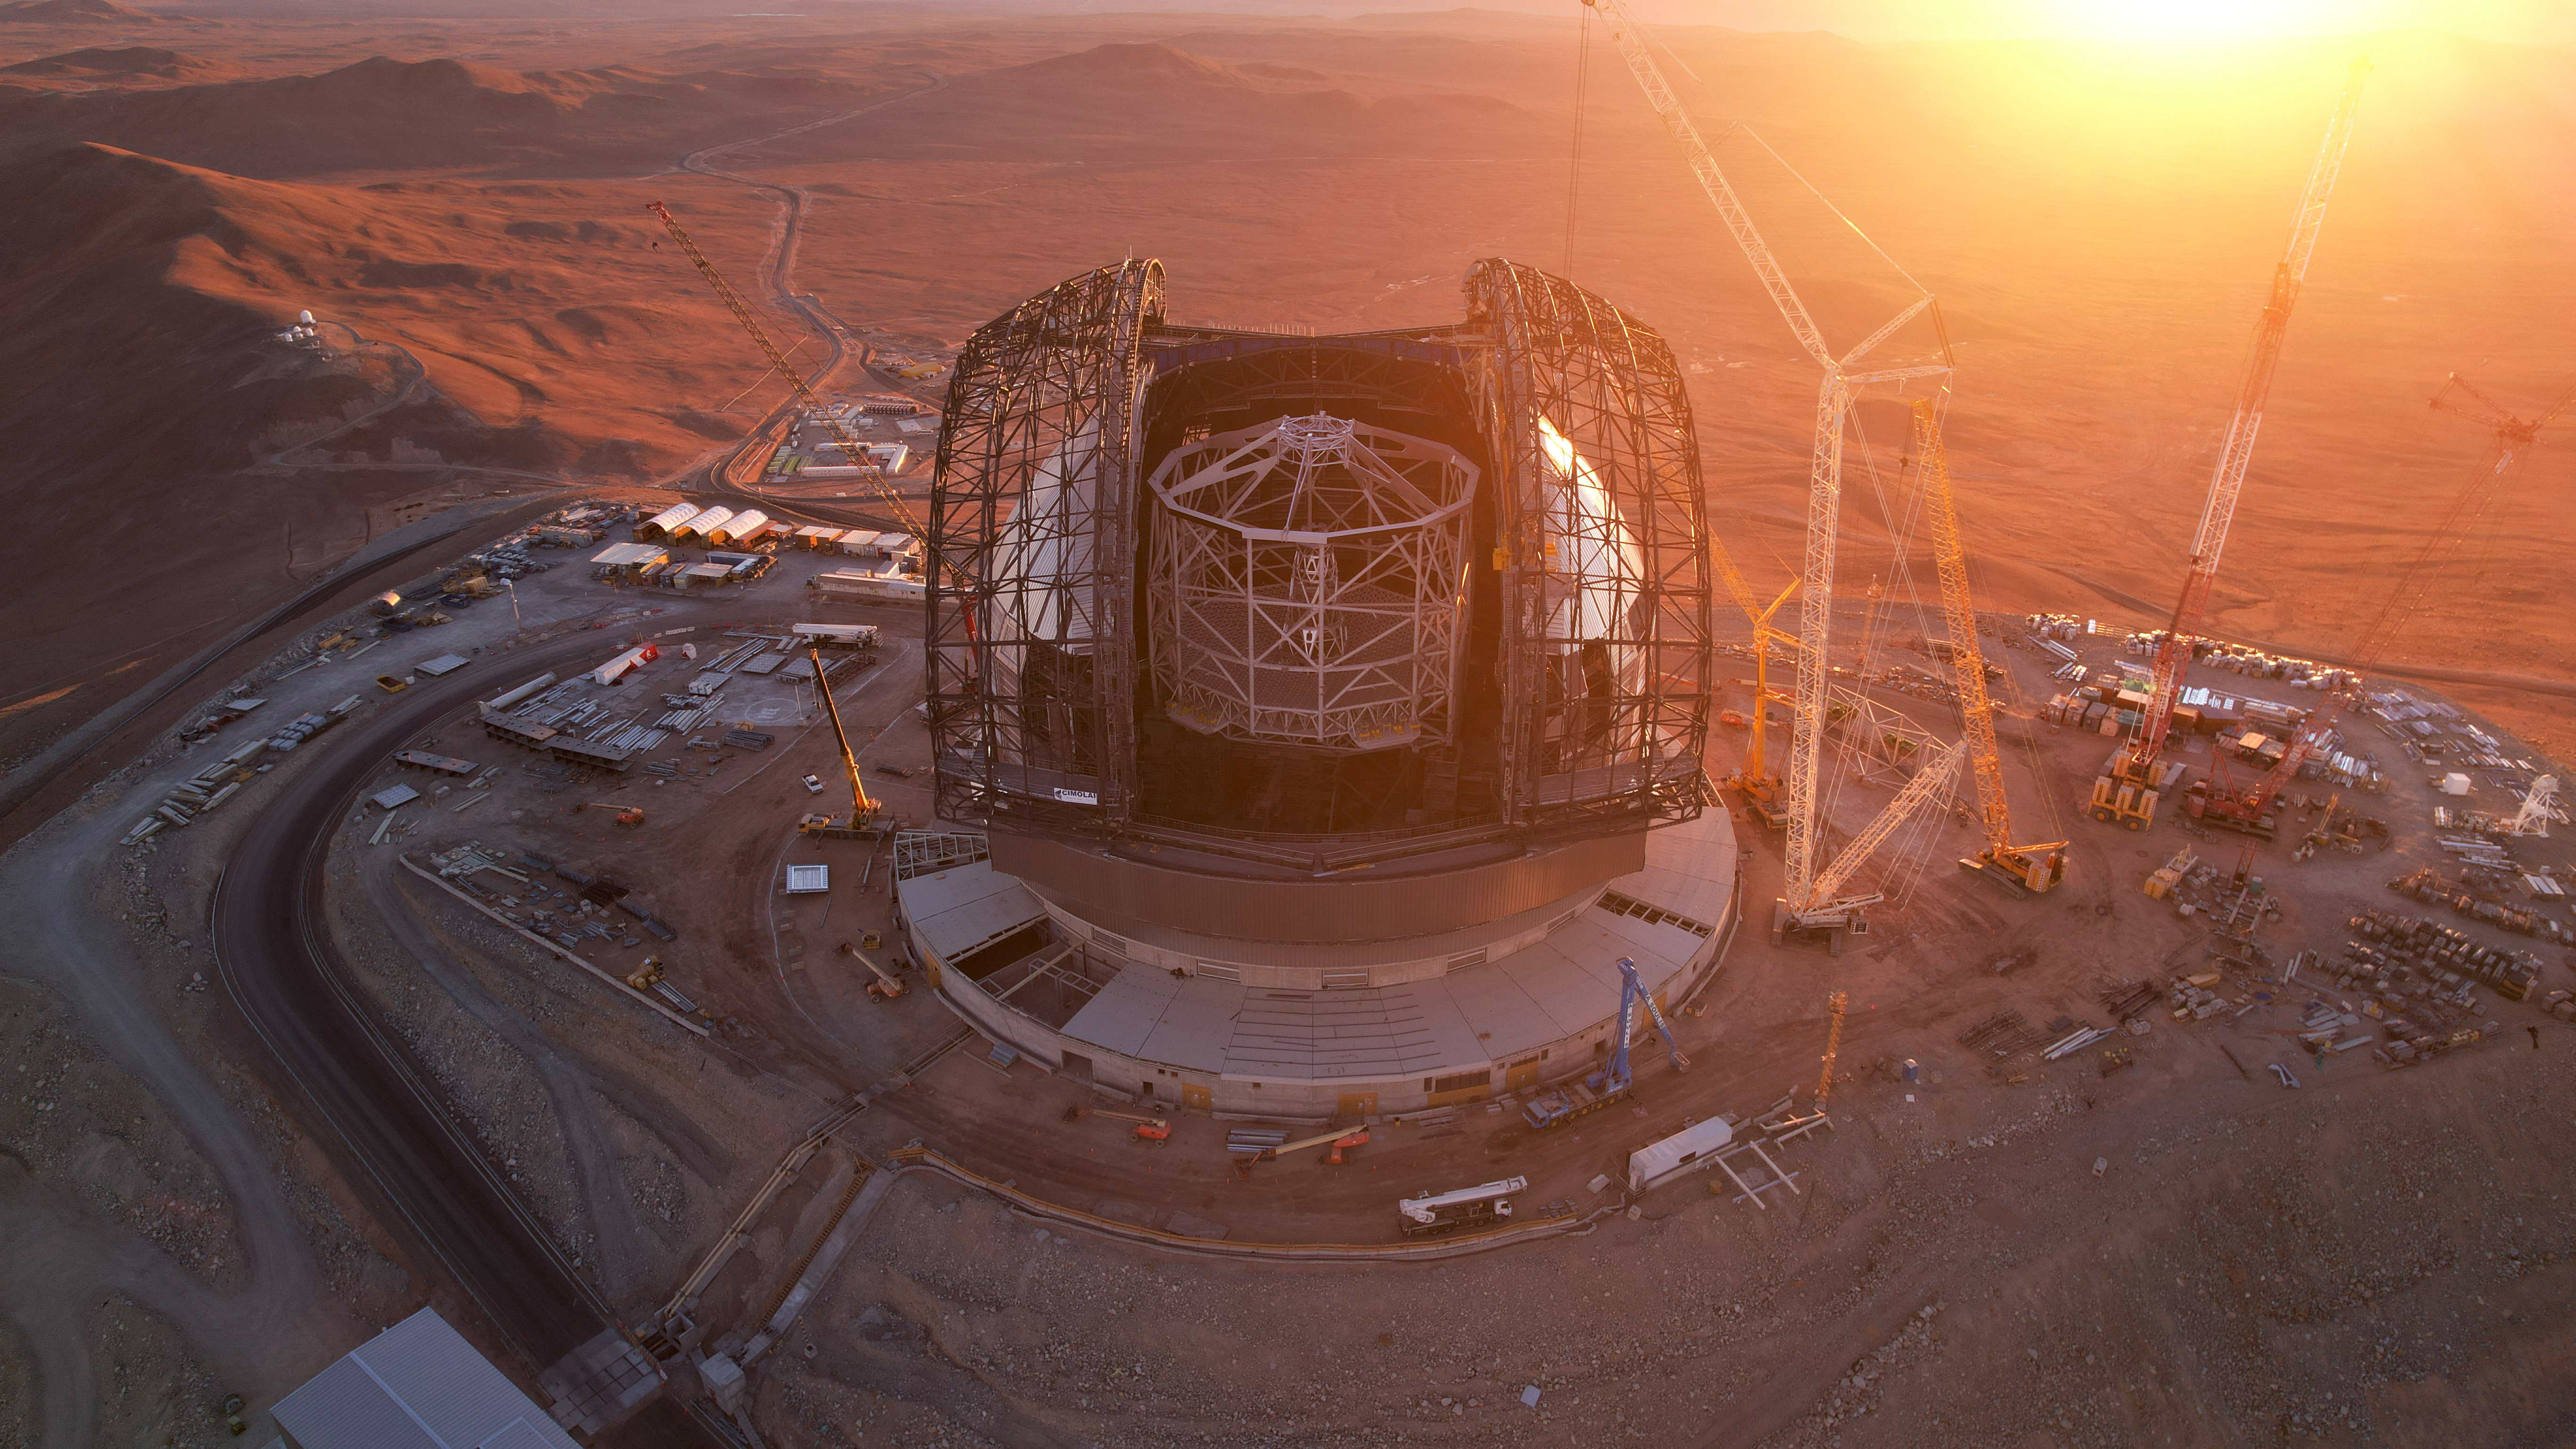

The ELT from above

This photo, taken on 1 May 2025 at Cerro Armazones in Chile's Atacama Desert, shows us a drone's-eye view of ESO's Extremely Large Telescope. Either side of the telescope's white central tower, we can see the frameworks for the doors of its grand dome. When clad, they'll protect the scientific instruments inside by closing the world's largest eye on the skies during the day.

Credit: ESO/G. Vecchia